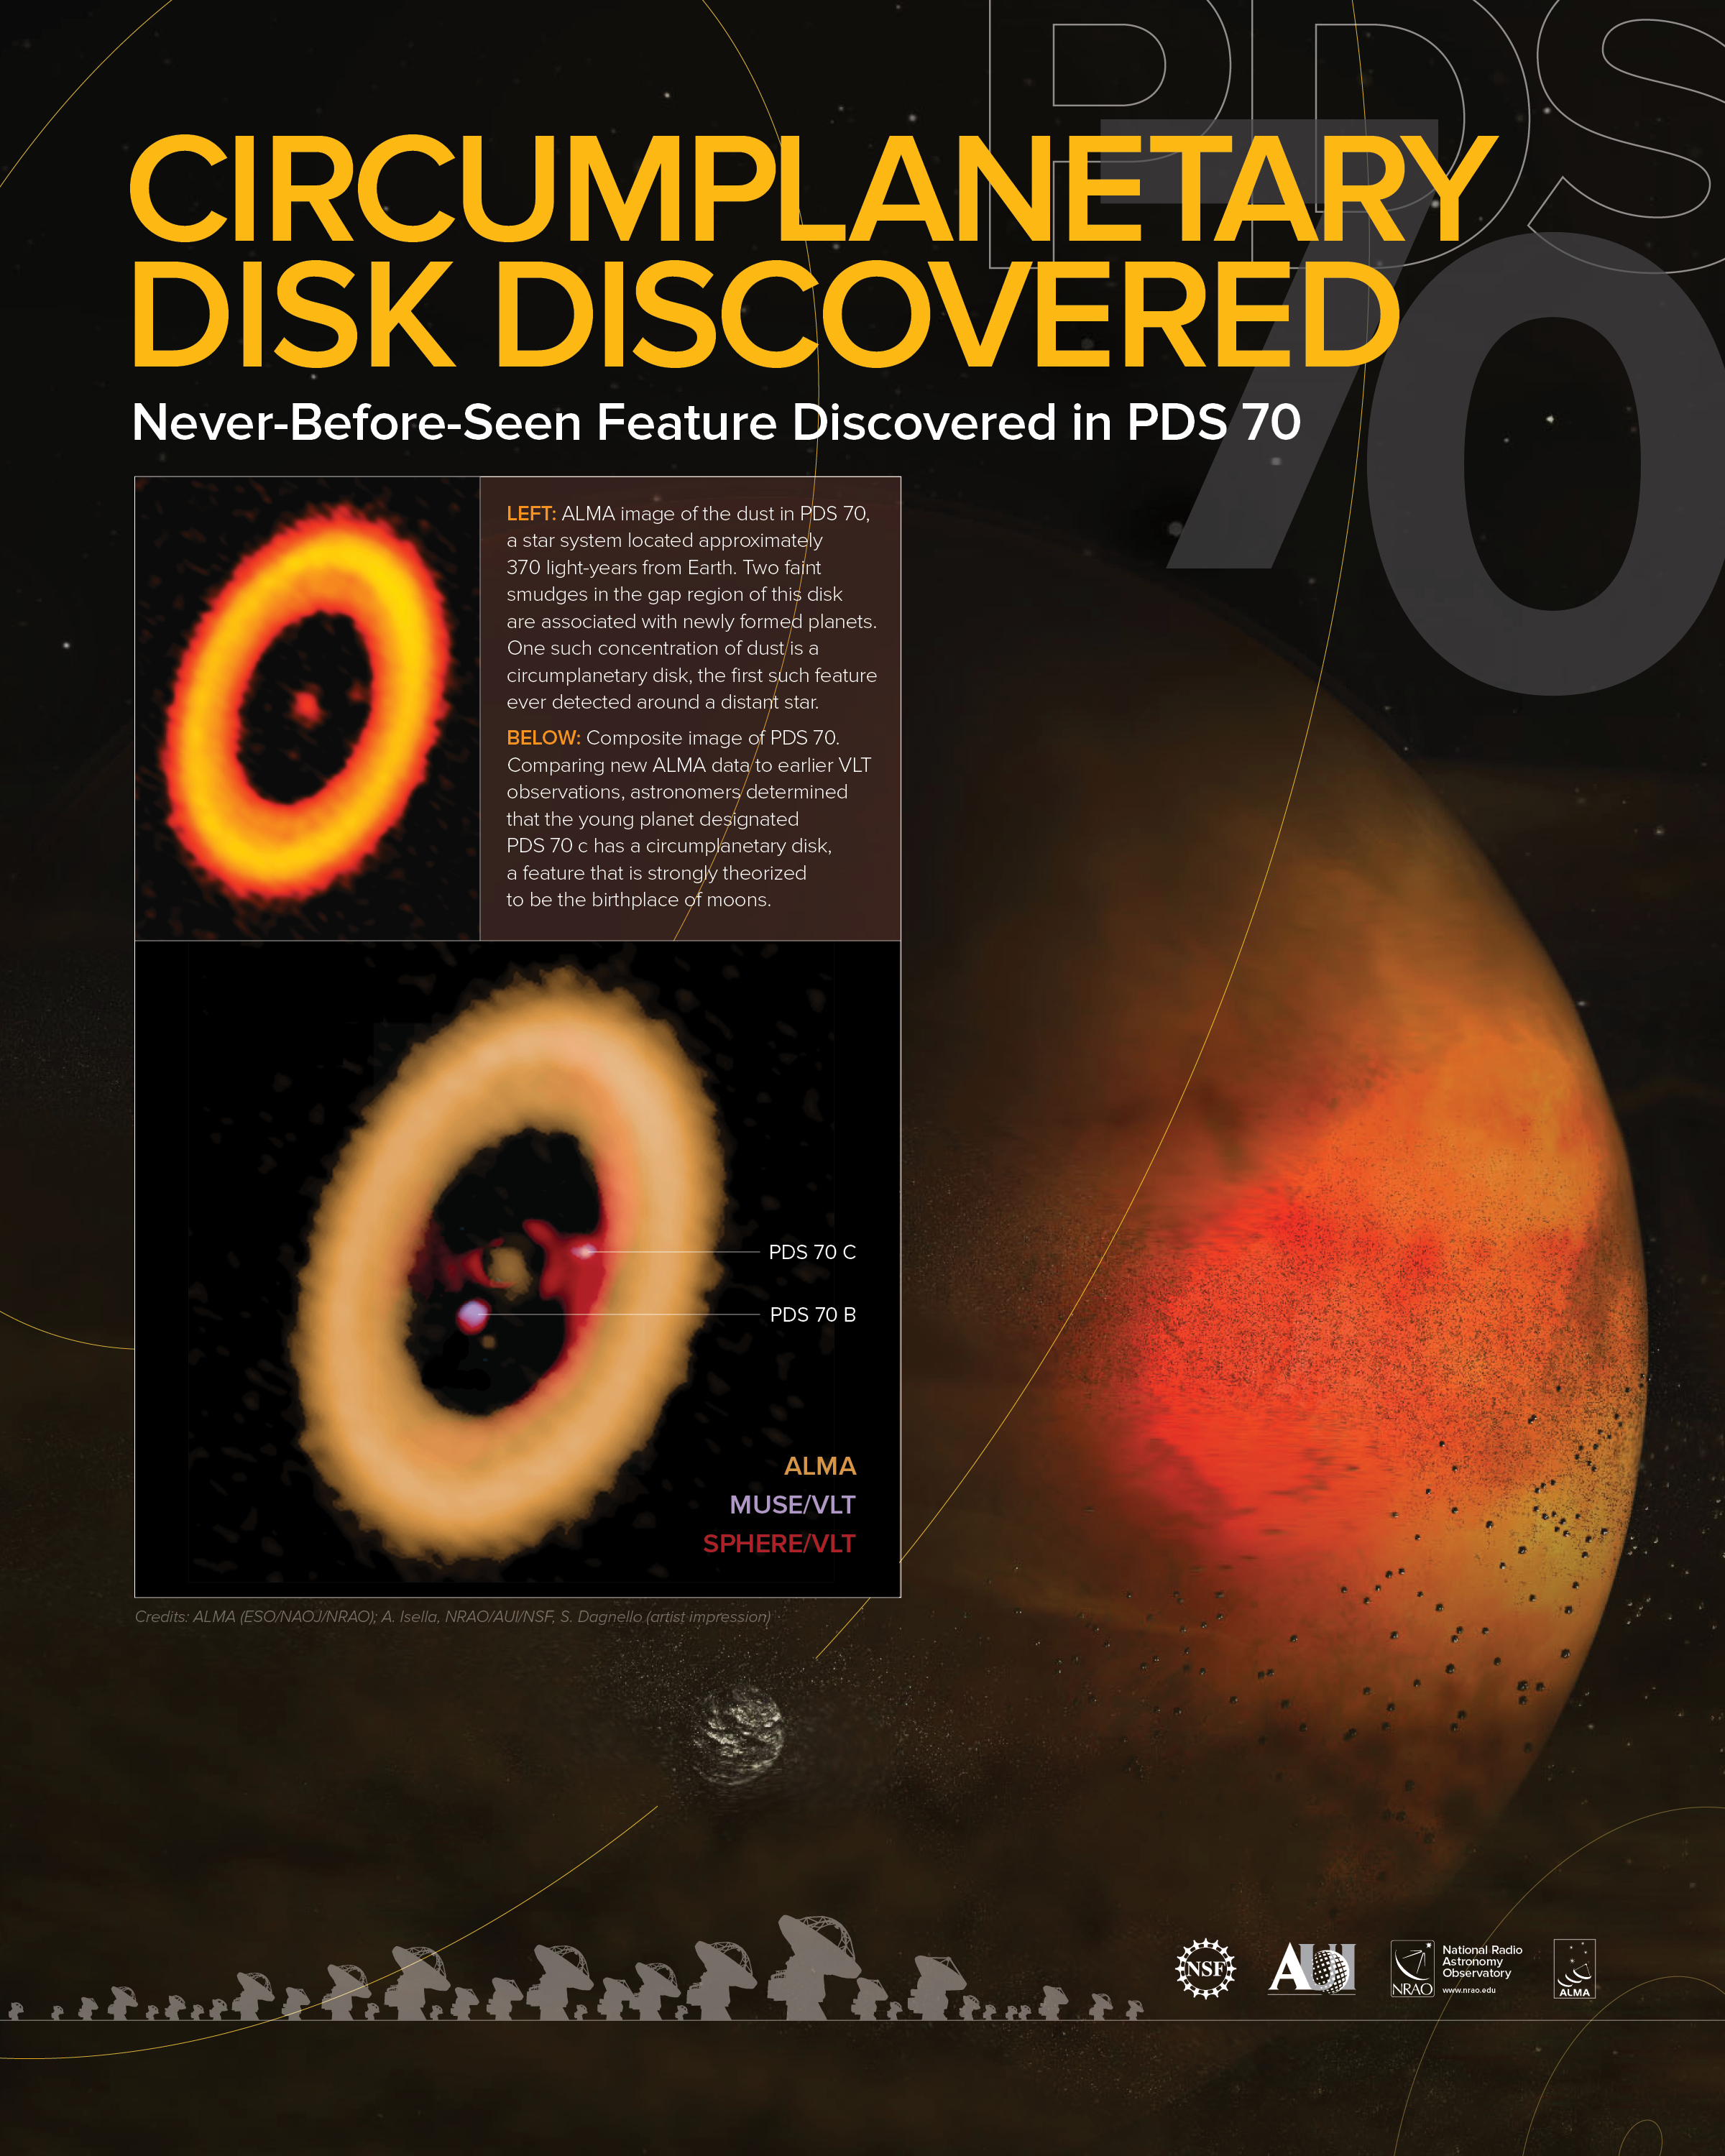

Circumplanetary Disk Discovered Poster

Never-before-seen feature discovered in PDS 70

Credit: ALMA (ESO/NAOJ/NRAO); A. Isella, NRAO/AUI/NSF, S. Dagnello (artist impression), J.Hellerman